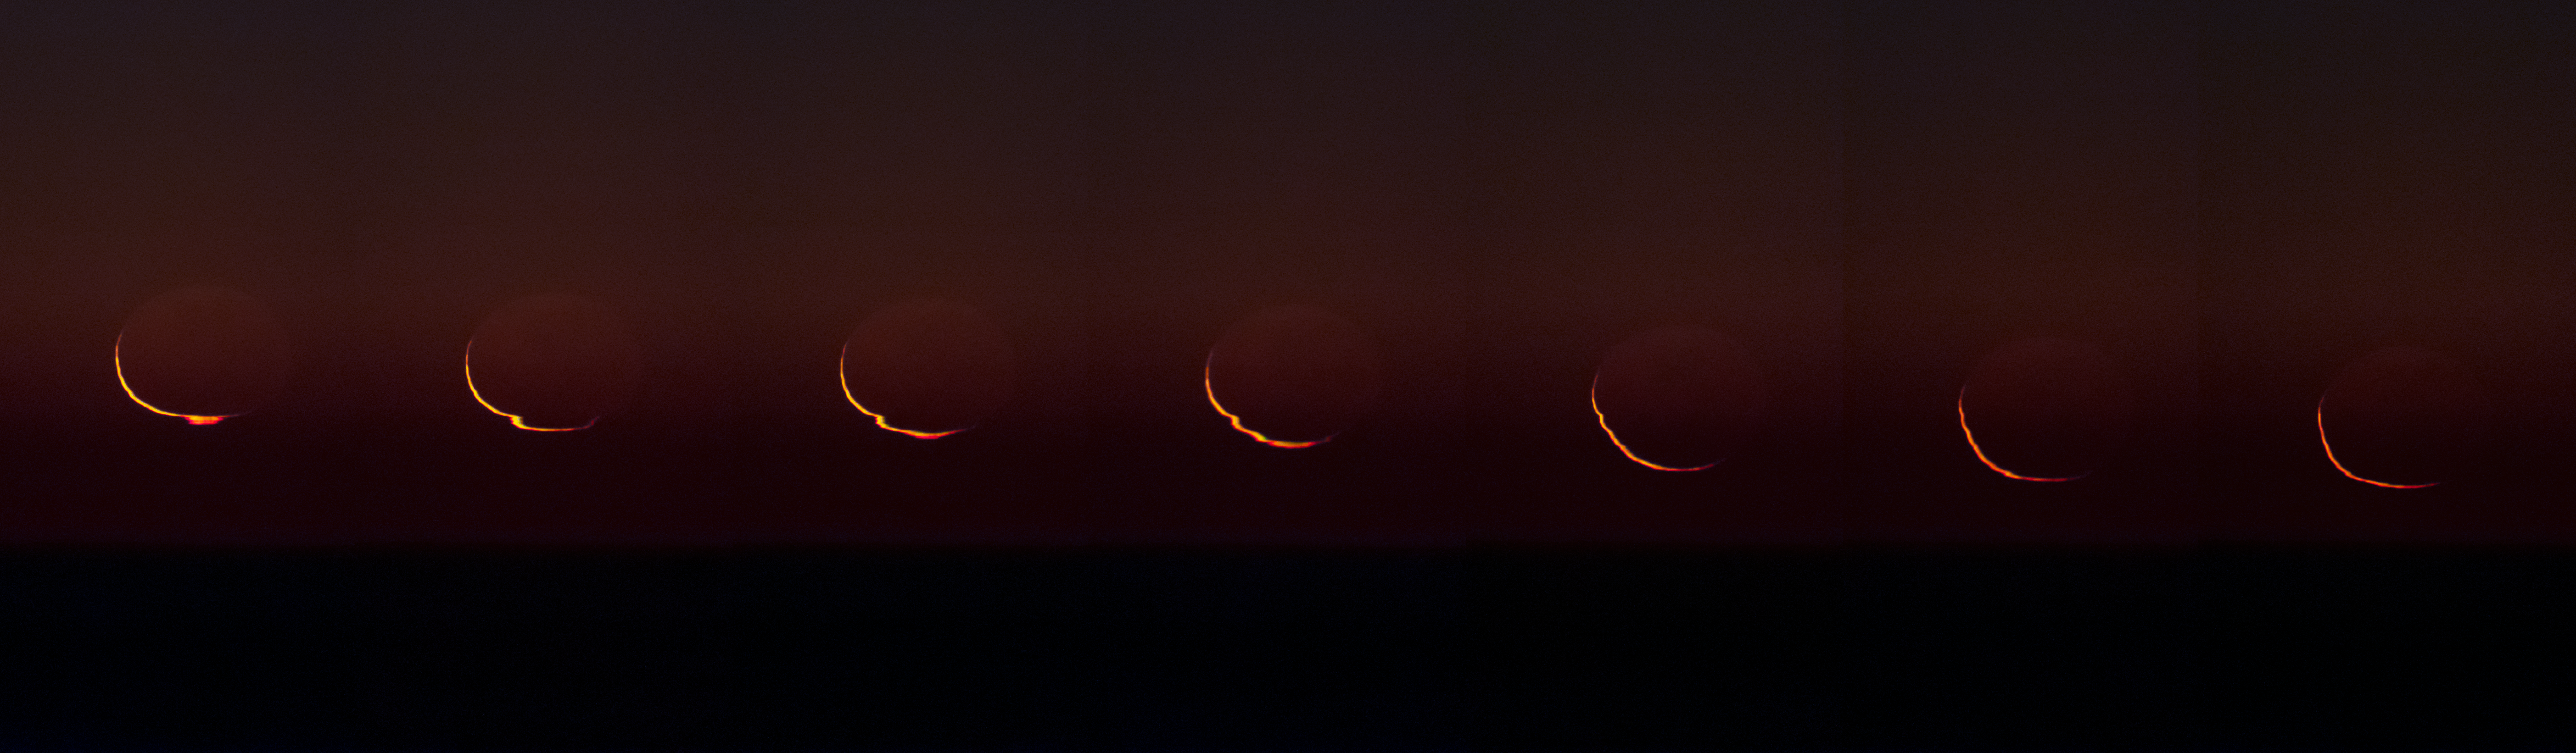

Moonset at Paranal

Panorama of the Moon at it sets below the horizon at Paranal Observatory. The observatory is located in the Atacama desert in northern Chile and is the flagship facility for ESO astronomy.

Credit: P. Horálek/ESO